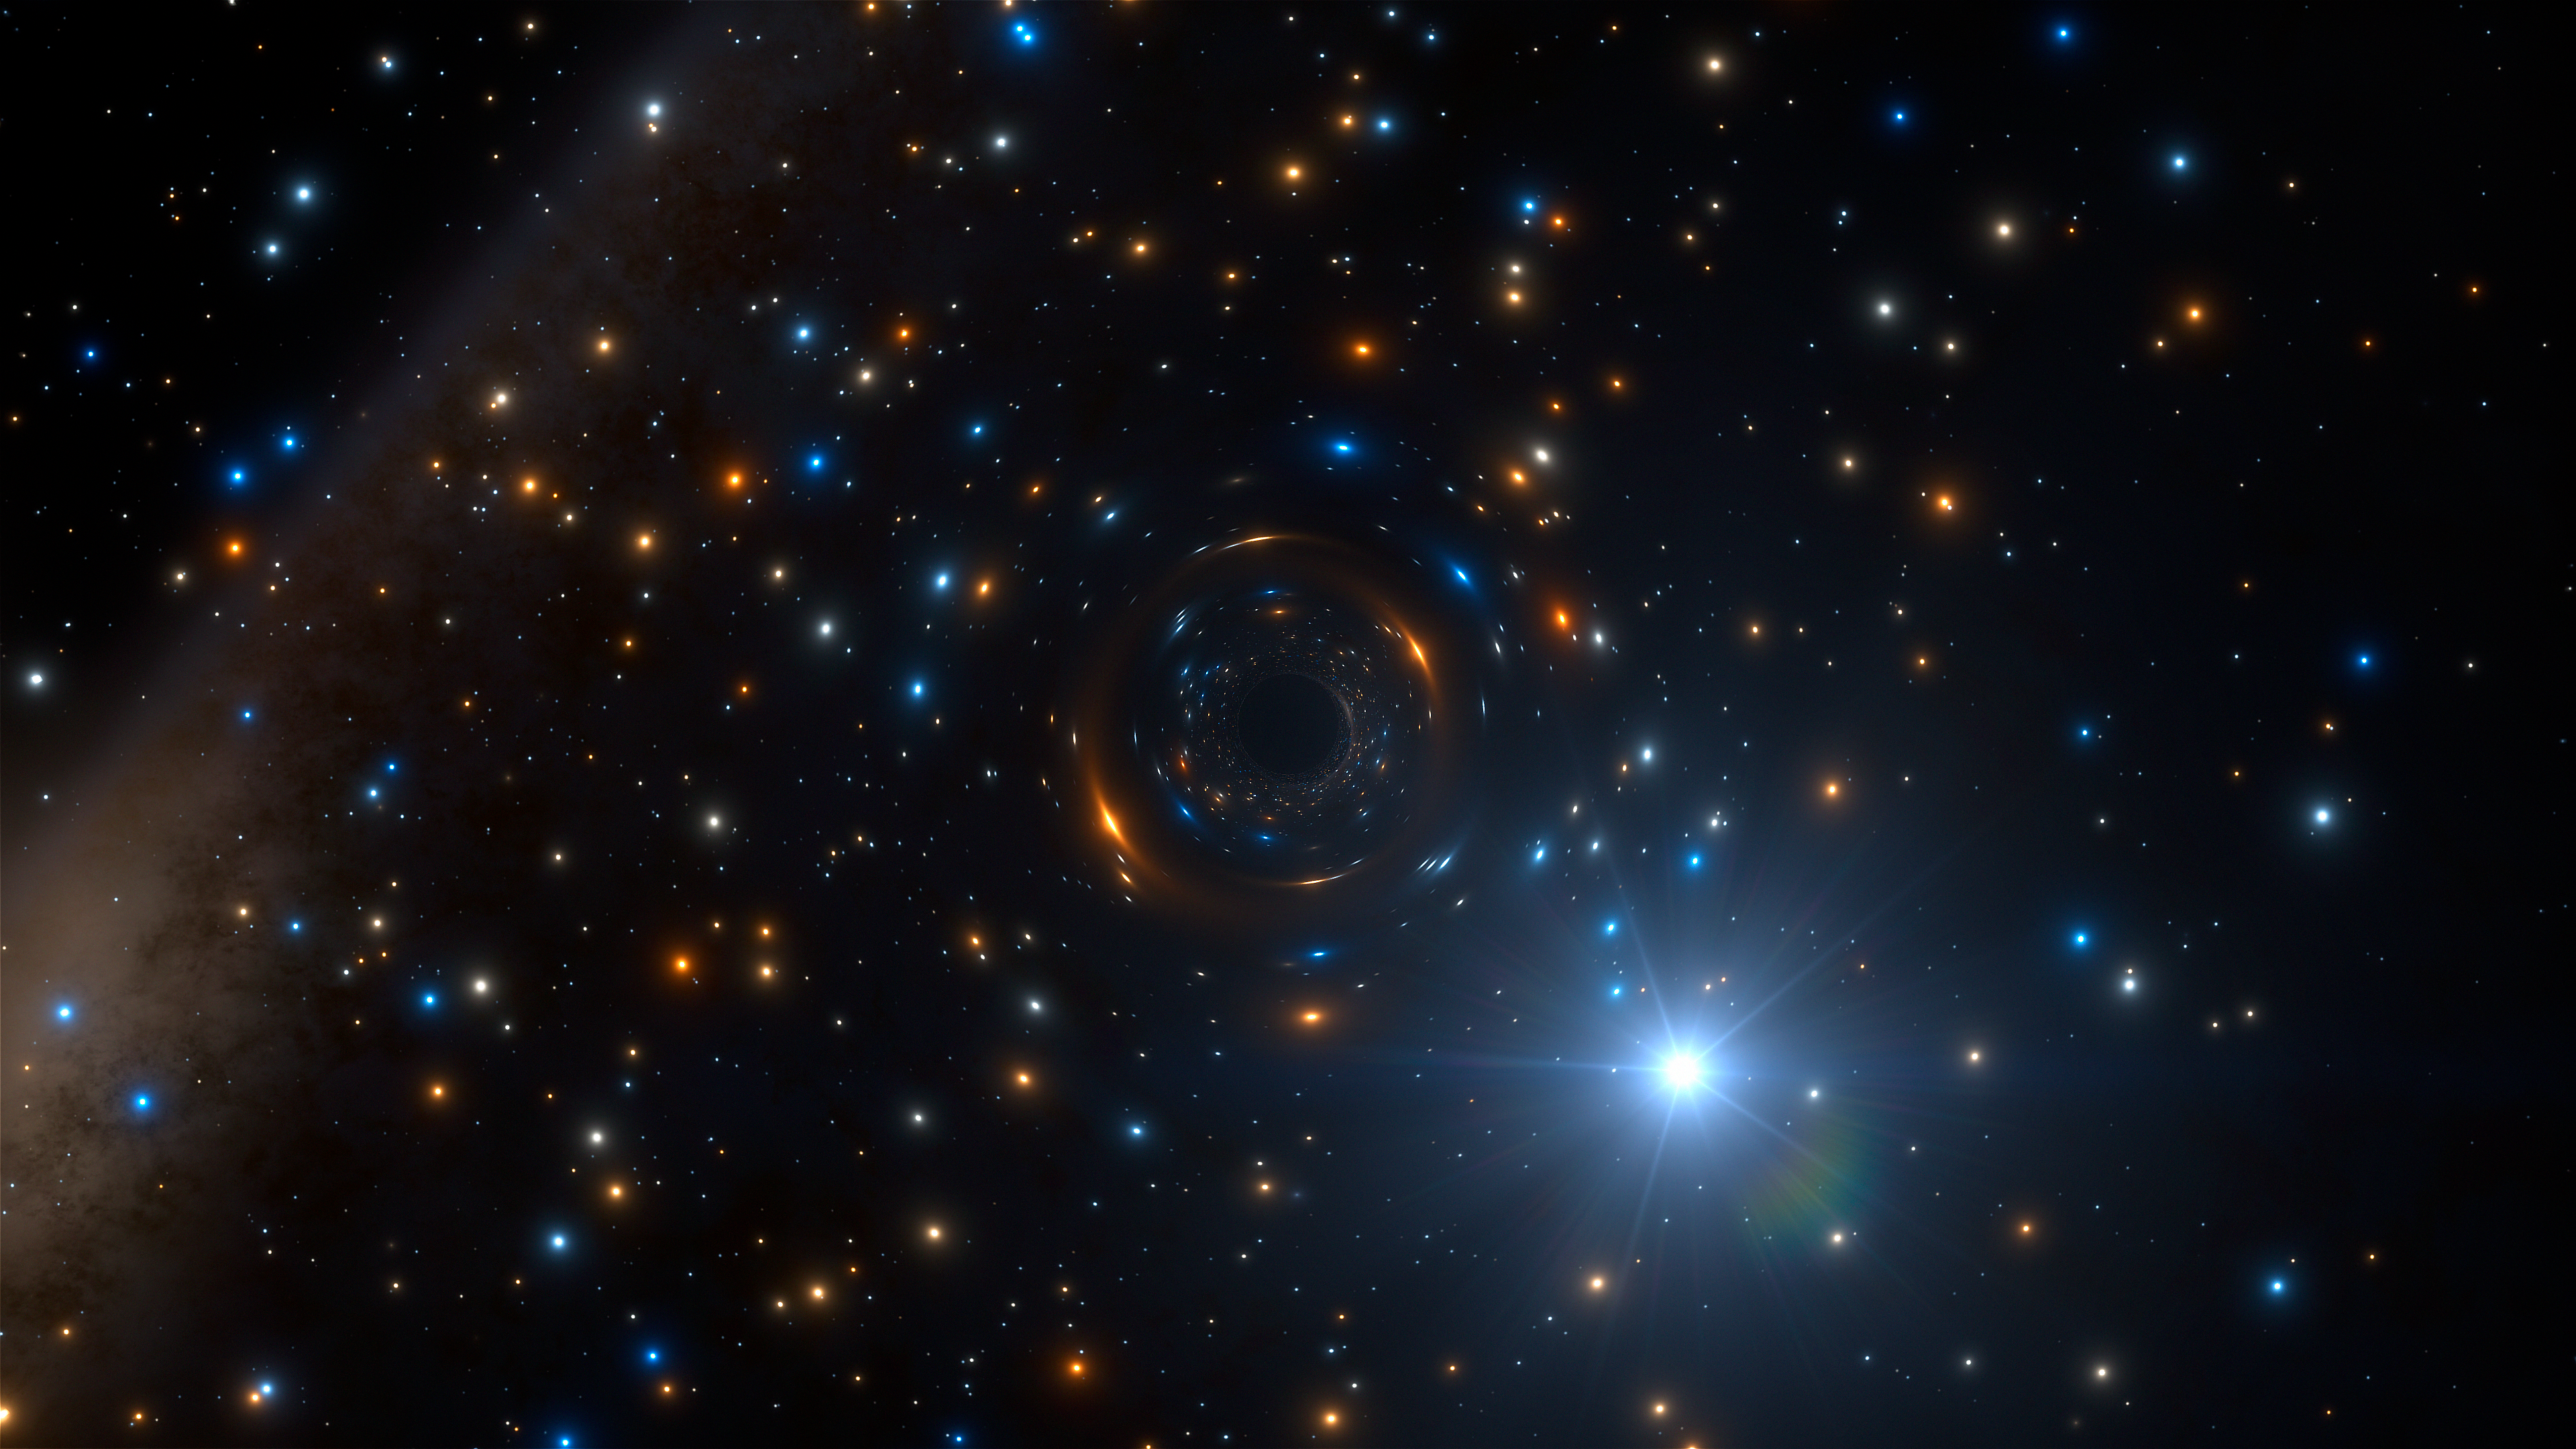

Artist’s impression of the black hole binary system in NGC 3201

Astronomers using ESO’s MUSE instrument on the Very Large Telescope in Chile have discovered a star in the cluster NGC 3201 that is behaving very strangely. It appears to be orbiting an invisible black hole with about four times the mass of the Sun — the first such inactive stellar-mass black hole found in a globular cluster. This important discovery impacts on our understanding of the formation of these star clusters, black holes, and the origins of gravitational wave events.This artist’s impression shows how the star and its massive but invisible black hole companion may look, in the rich heart of the globular star cluster.

Credit: ESO/L. Calçada/spaceengine.org